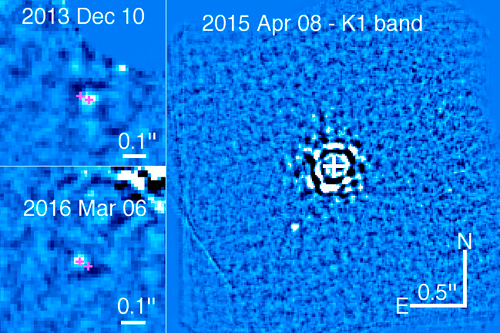

Zoom-in images on HD 95086 b

(Left:) Zoom-in images on HD 95086 b obtained with GPI at the first and last epochs. The magenta crosses show the measured positions (for clarity, the size of the symbol is not representative of the precision). Significant orbital motion is detected within the GPI data. (Right:) Deepest image obtained on HD 95086 with GPI at K1 on April 8, 2015.

Credit: International Gemini Observatory/NOIRLab/NSF/AURA